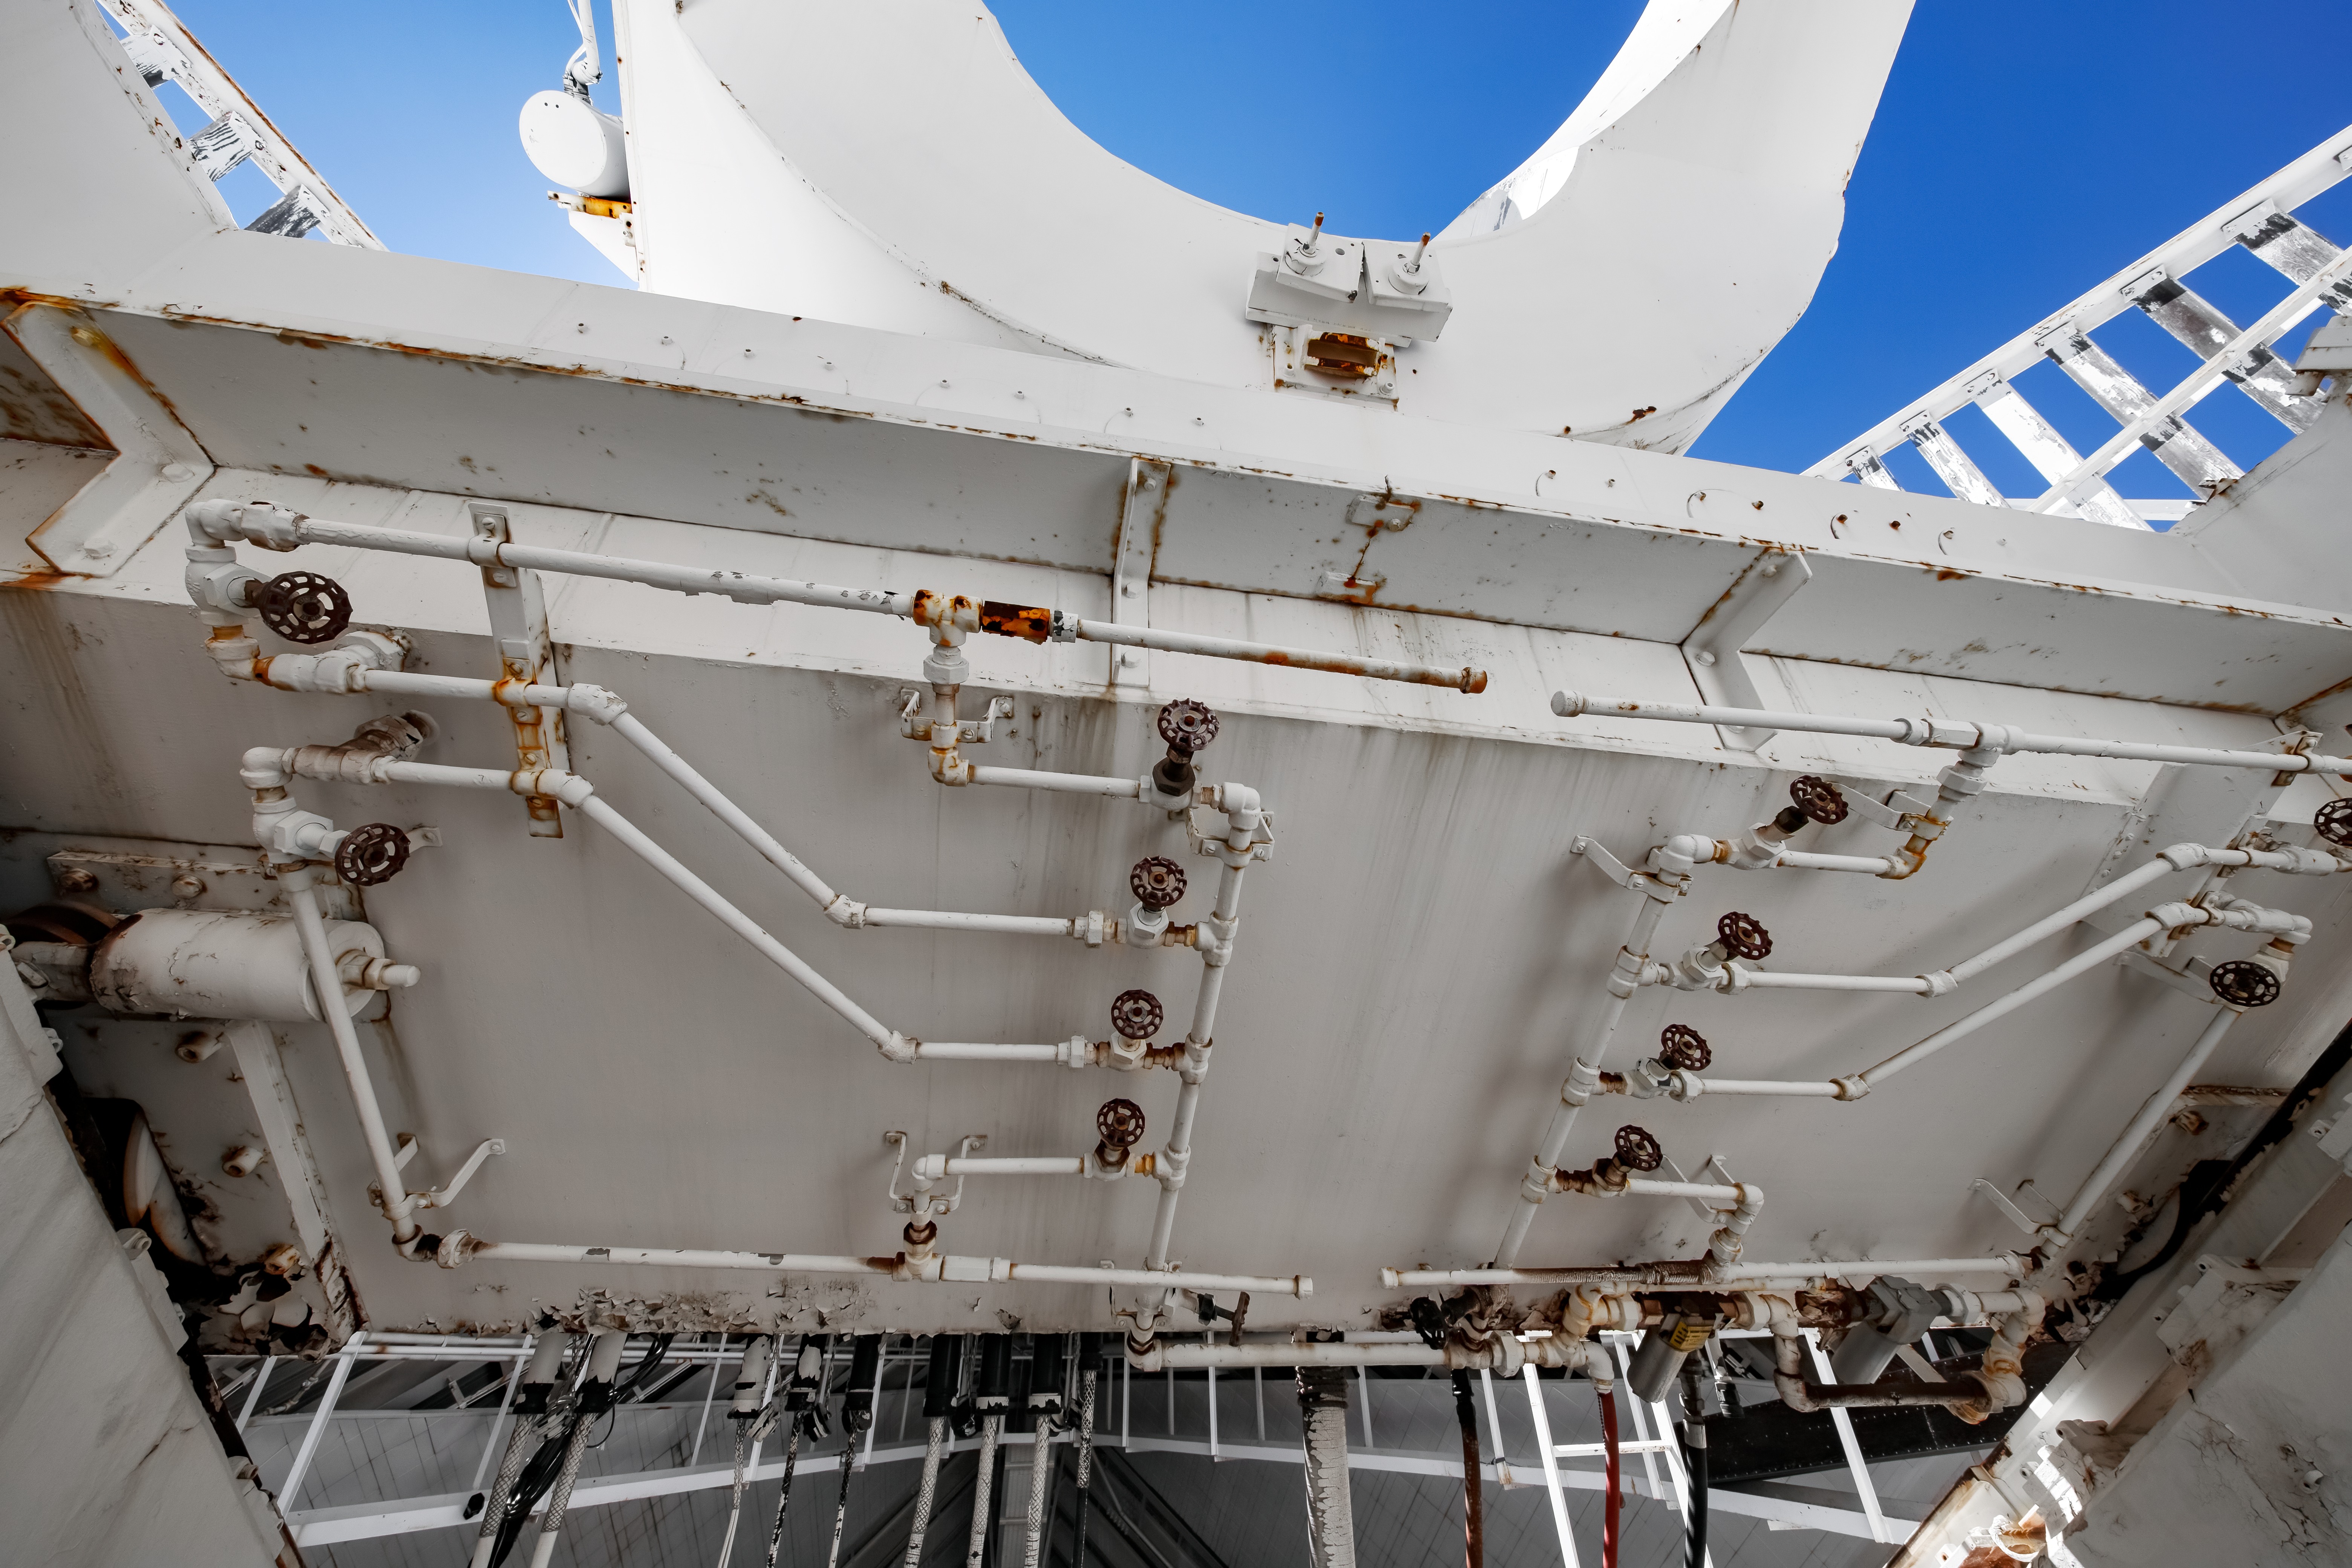

Inside the McMath-Pierce Solar Telescope.

Inside the top of the McMath-Pierce solar telescope at Kitt Peak National Observatory (KPNO), a Program of NSF NOIRLab. The McMath-Pierce Solar Telescope was the largest solar telescope in the world upon its completion in 1962, a title it held until the first light of the National Solar Observatory’s Daniel K. Inouye Solar Telescope in December 2019. The interior of the McMath-Pierce Solar Telescope is currently being renovated to become the Windows on the Universe Center for Astronomy Outreach.

Credit: KPNO/NOIRLab/NSF/AURA/D. Salman